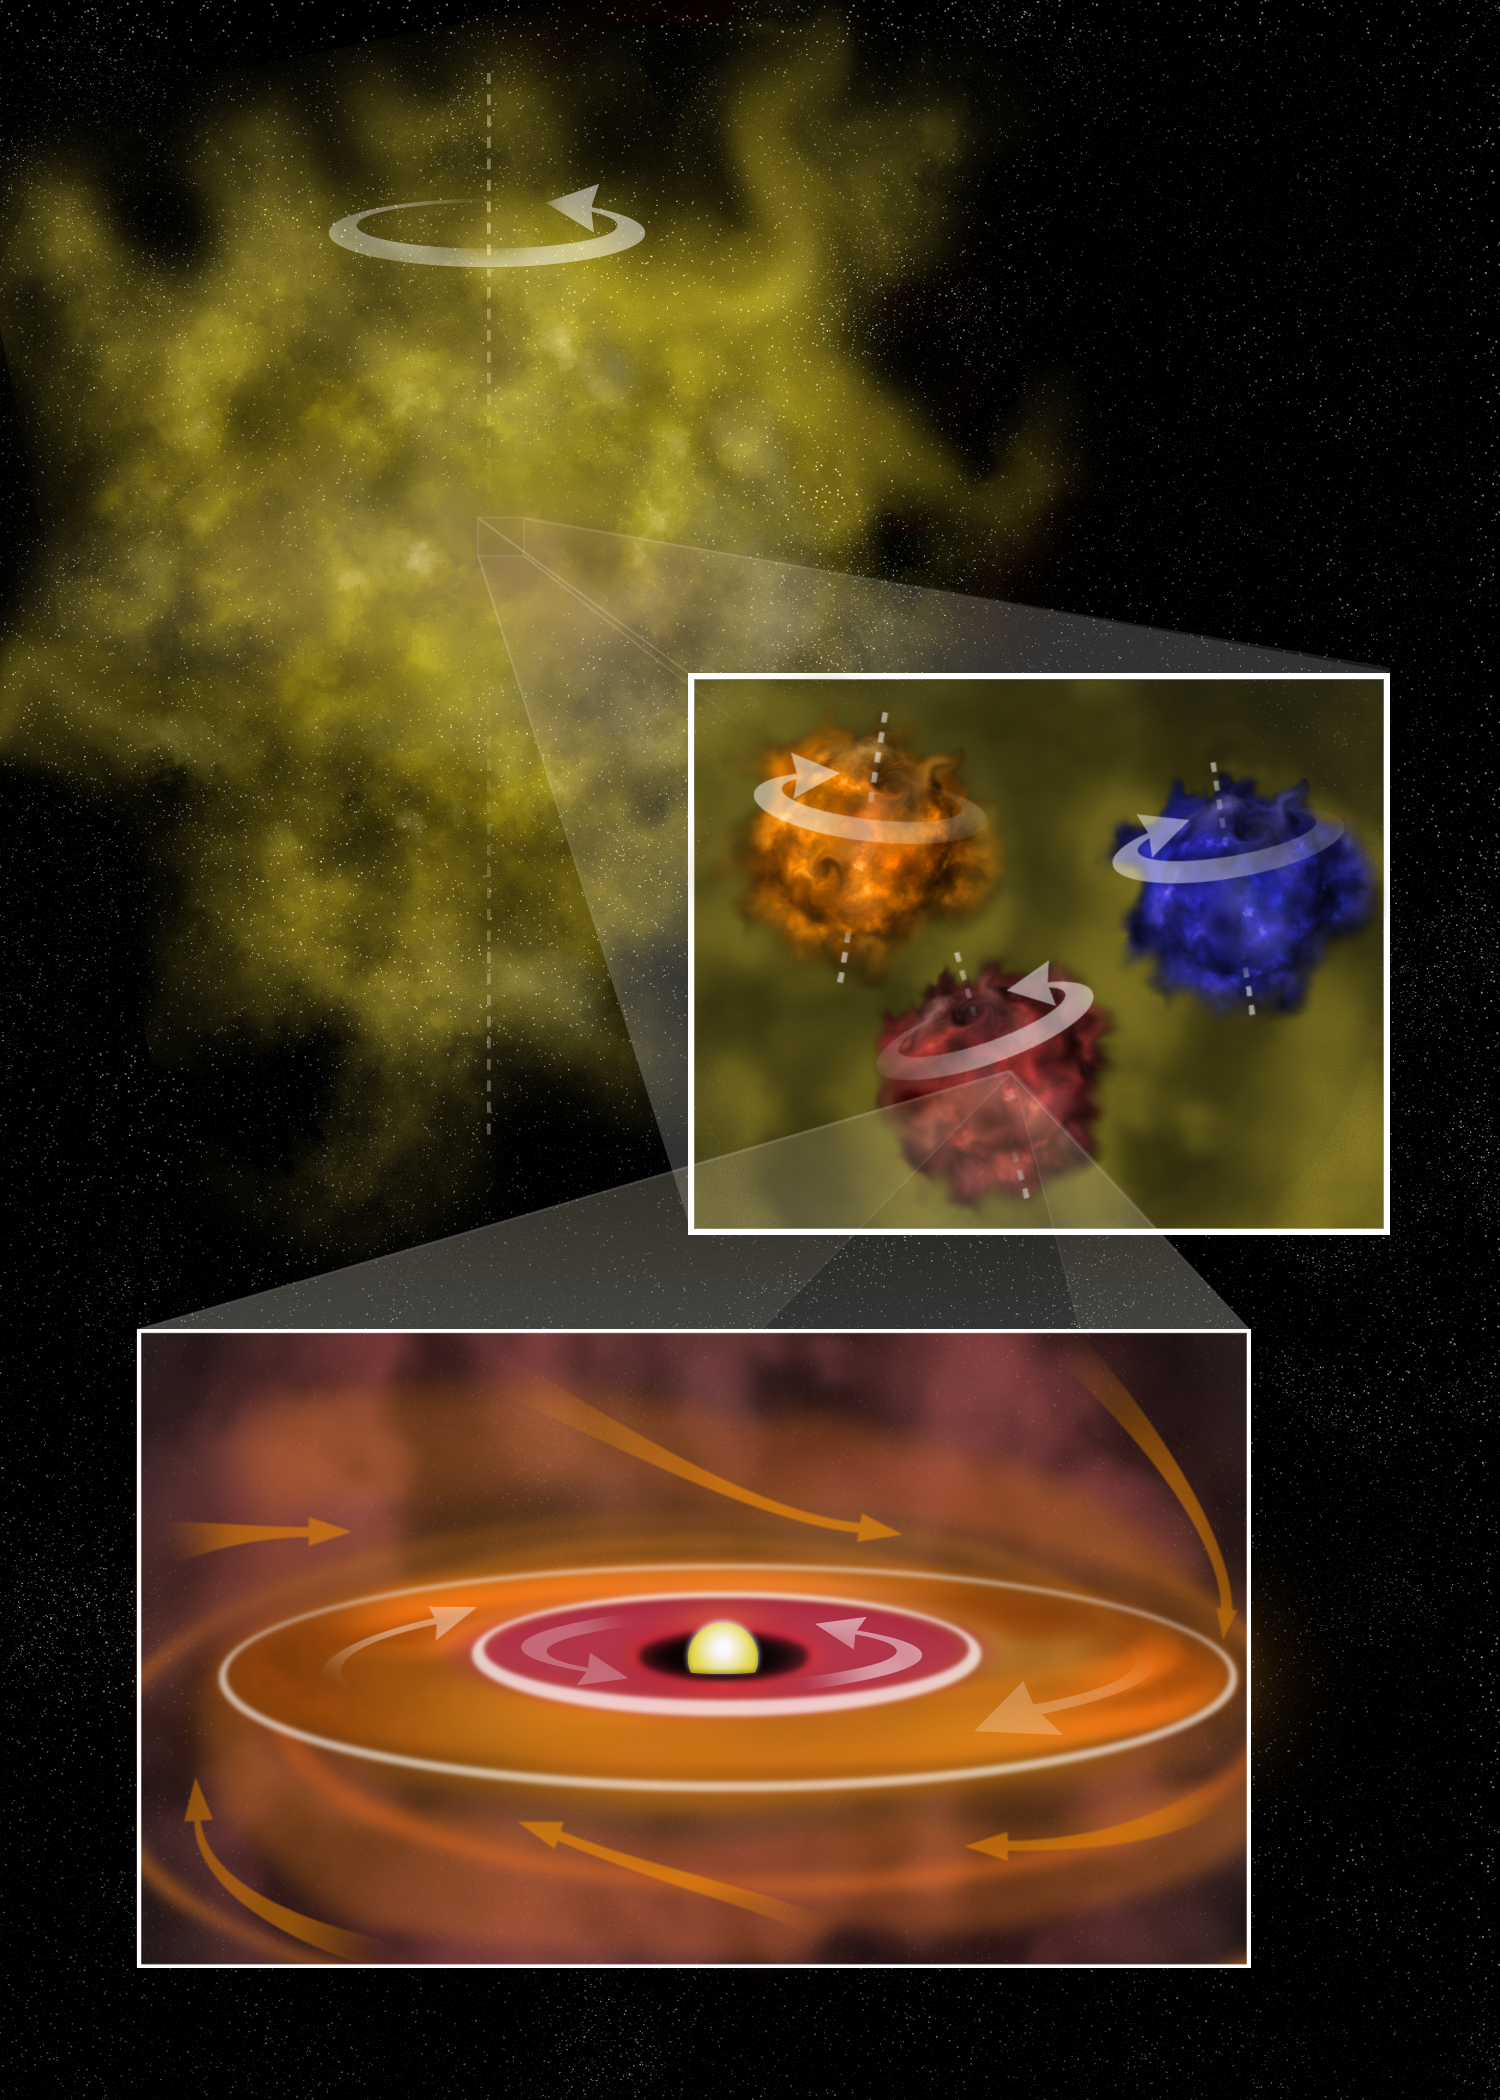

Wildly Spinning Disks

TOP: A huge star-forming region is rotating globally (white arrow). This large region can make multiple stellar systems. MIDDLE: Three protostars form deep in the collapsing cloud. The collapse causes eddies, allowing newly-forming stars to rotate in different directions and at different speeds (see arrows). BOTTOM: One protostellar cloud collapses further into a disk-like structure that rotates counter-clockwise (white arrows) about the newly-formed protostar. The protostar siphons material from a passing protostellar cloud rotating in the opposite direction, causing the outer part of the disk to rotate clockwise (yellow arrows). Eventually, planets will form, with the outer planets orbiting the star in the opposite direction from the inner planets.

Credit: B. Saxton, NRAO/AUI/NSF